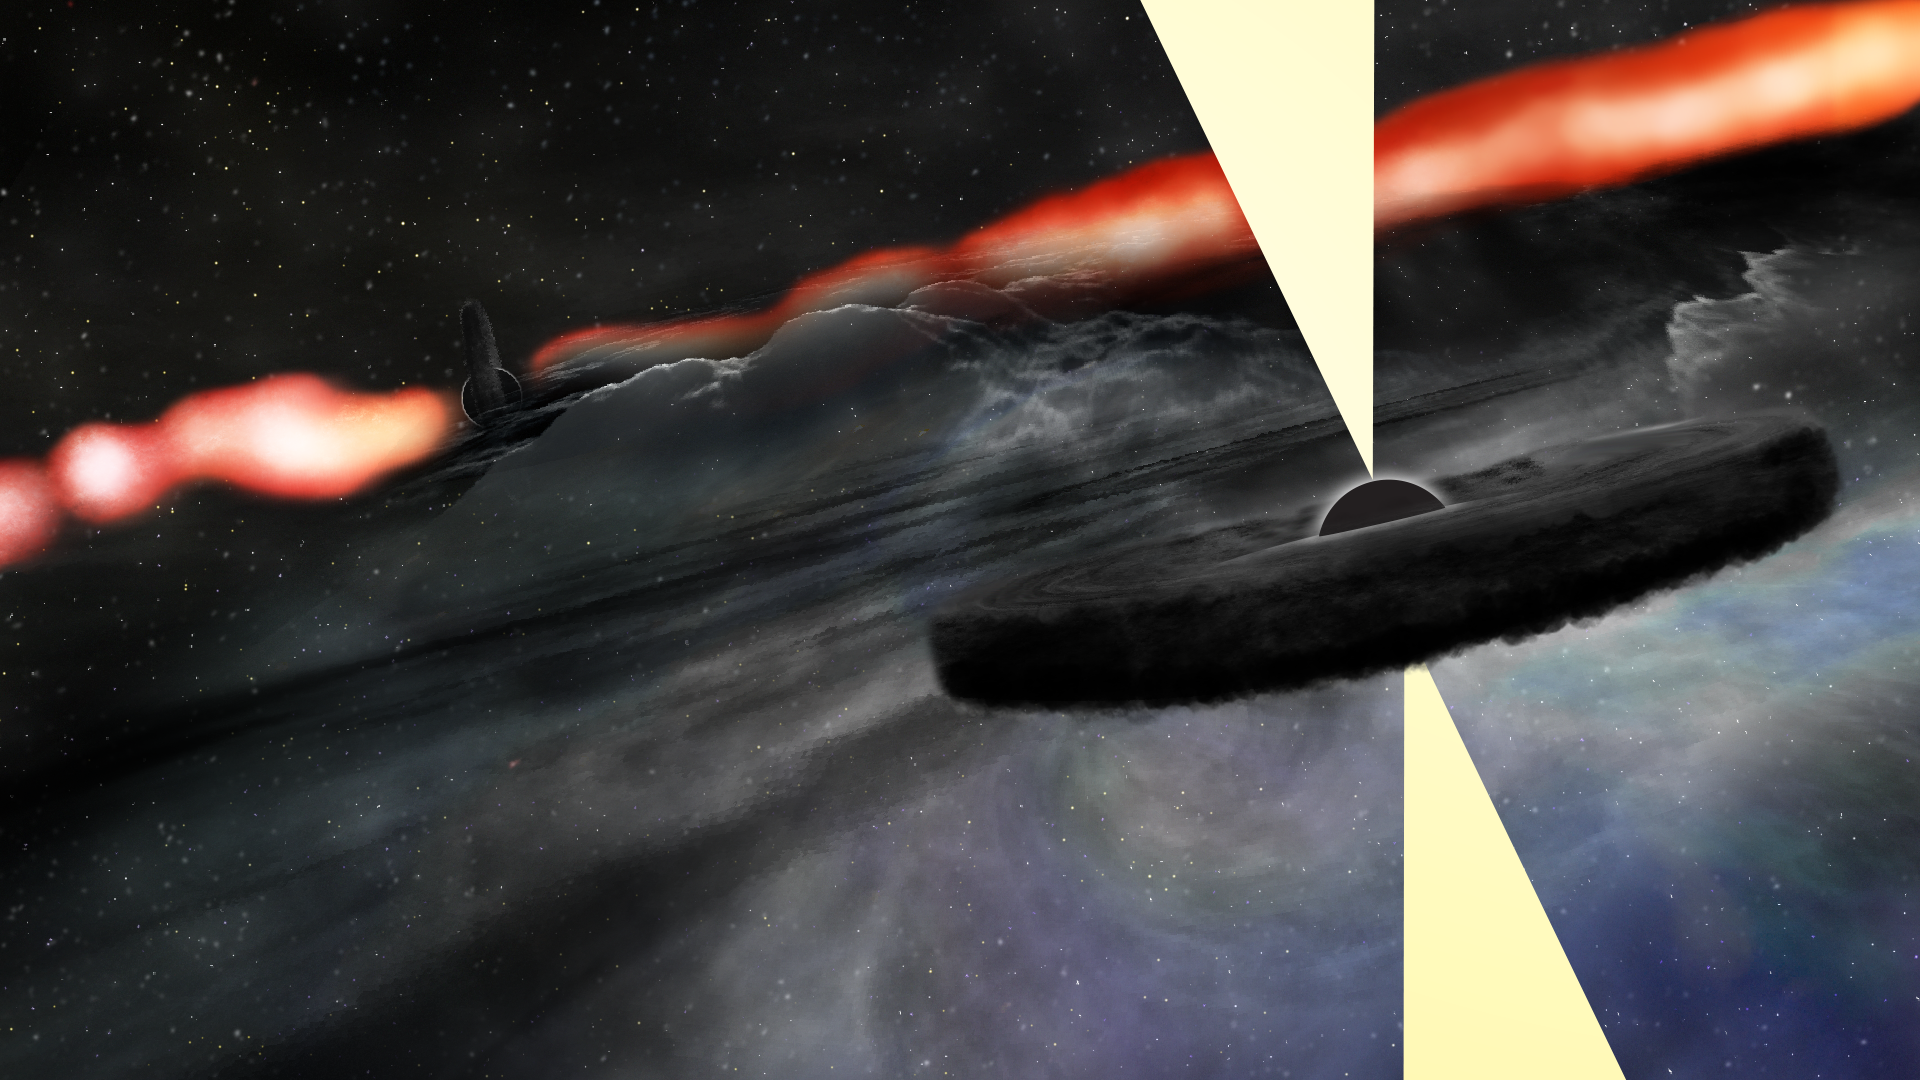

Artist's Conception of Cygnus A's Companion

Artist's conception of newly-discovered secondary supermassive black hole orbiting the main, central supermassive black hole of galaxy Cygnus A.

Credit: Bill Saxton, NRAO/AUI/NSF